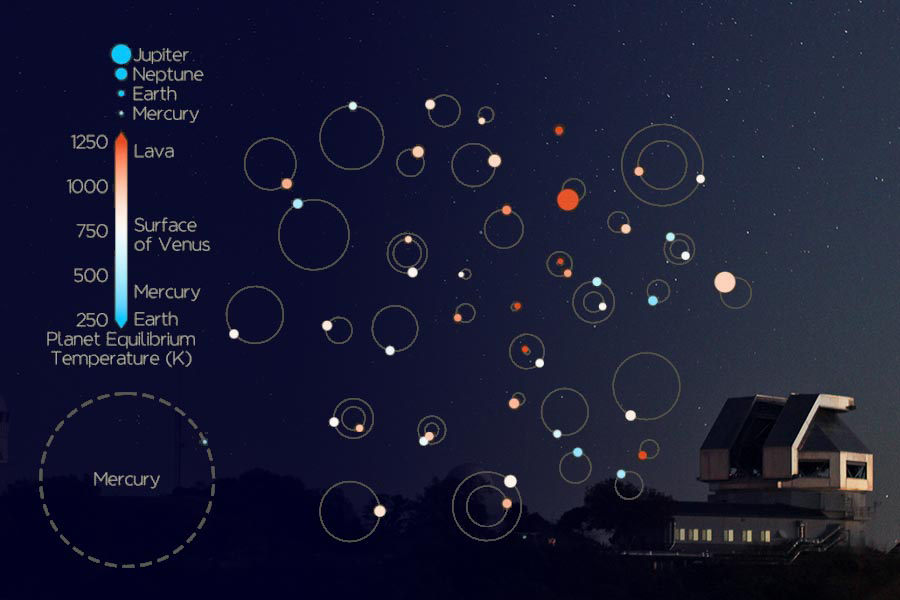

44 Planets Beyond the Solar System

Speckle imaging observations made at the WIYN telescope on Kitt Peak have been used, in combination with data from other facilities, to confirm the existence of 44 exoplanets. Four of the planets have orbital periods shorter than a day. Sixteen have sizes within twice that of the Earth. The graphic illustrates the planetary sizes and surface temperatures and compares their orbital radii to that of Mercury. The discoveries were made by a team that includes NOAO astronomer Mark Everett. The observations were acquired under the NN-EXPLORE program, a joint program of the NSF and NASA for the discovery and characterization of extrasolar planets.

Credit: KPNO/NOIRLab/NSF/AURA/P. Marenfeld; Overlay Credit: John Livingston